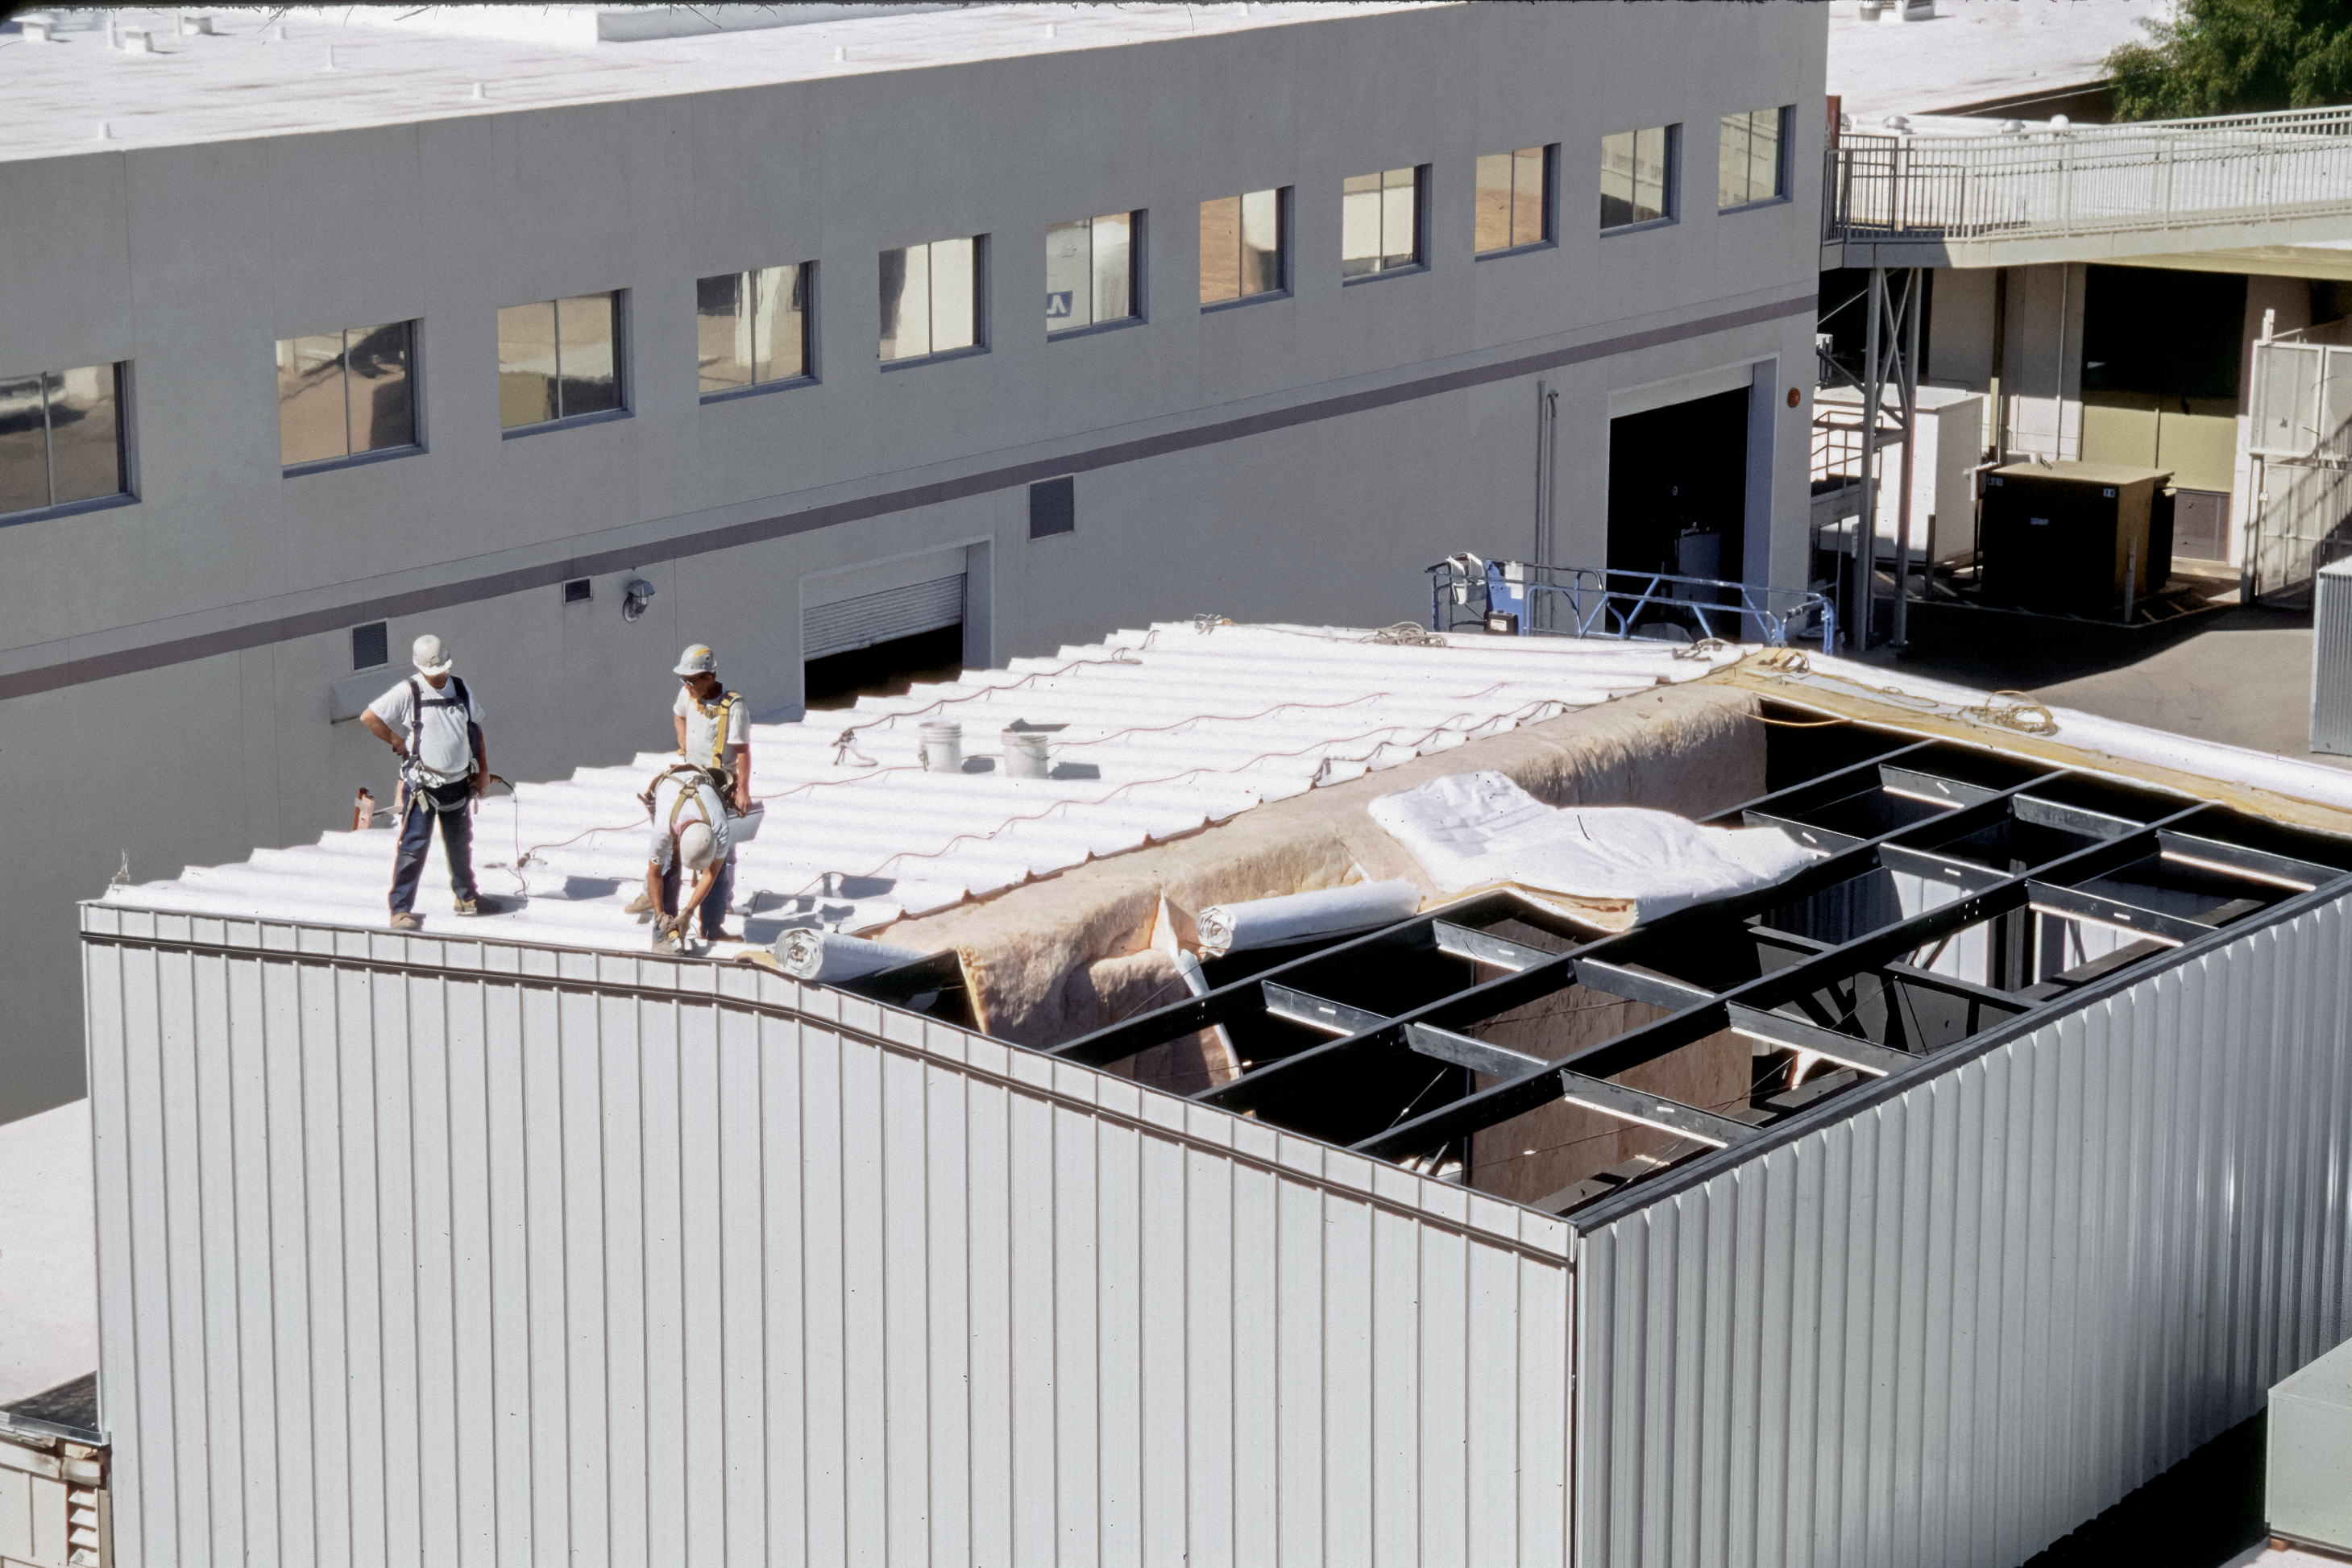

Fixing the Roof of the Flex Rig Building

The construction team works on the roof of the Flex Rig Building at the Tucson Headquarters of NOIRLab, then known as the National Optical Astronomy Observatory (NOAO). This image was taken in June 2002.

Credit: NOIRLab